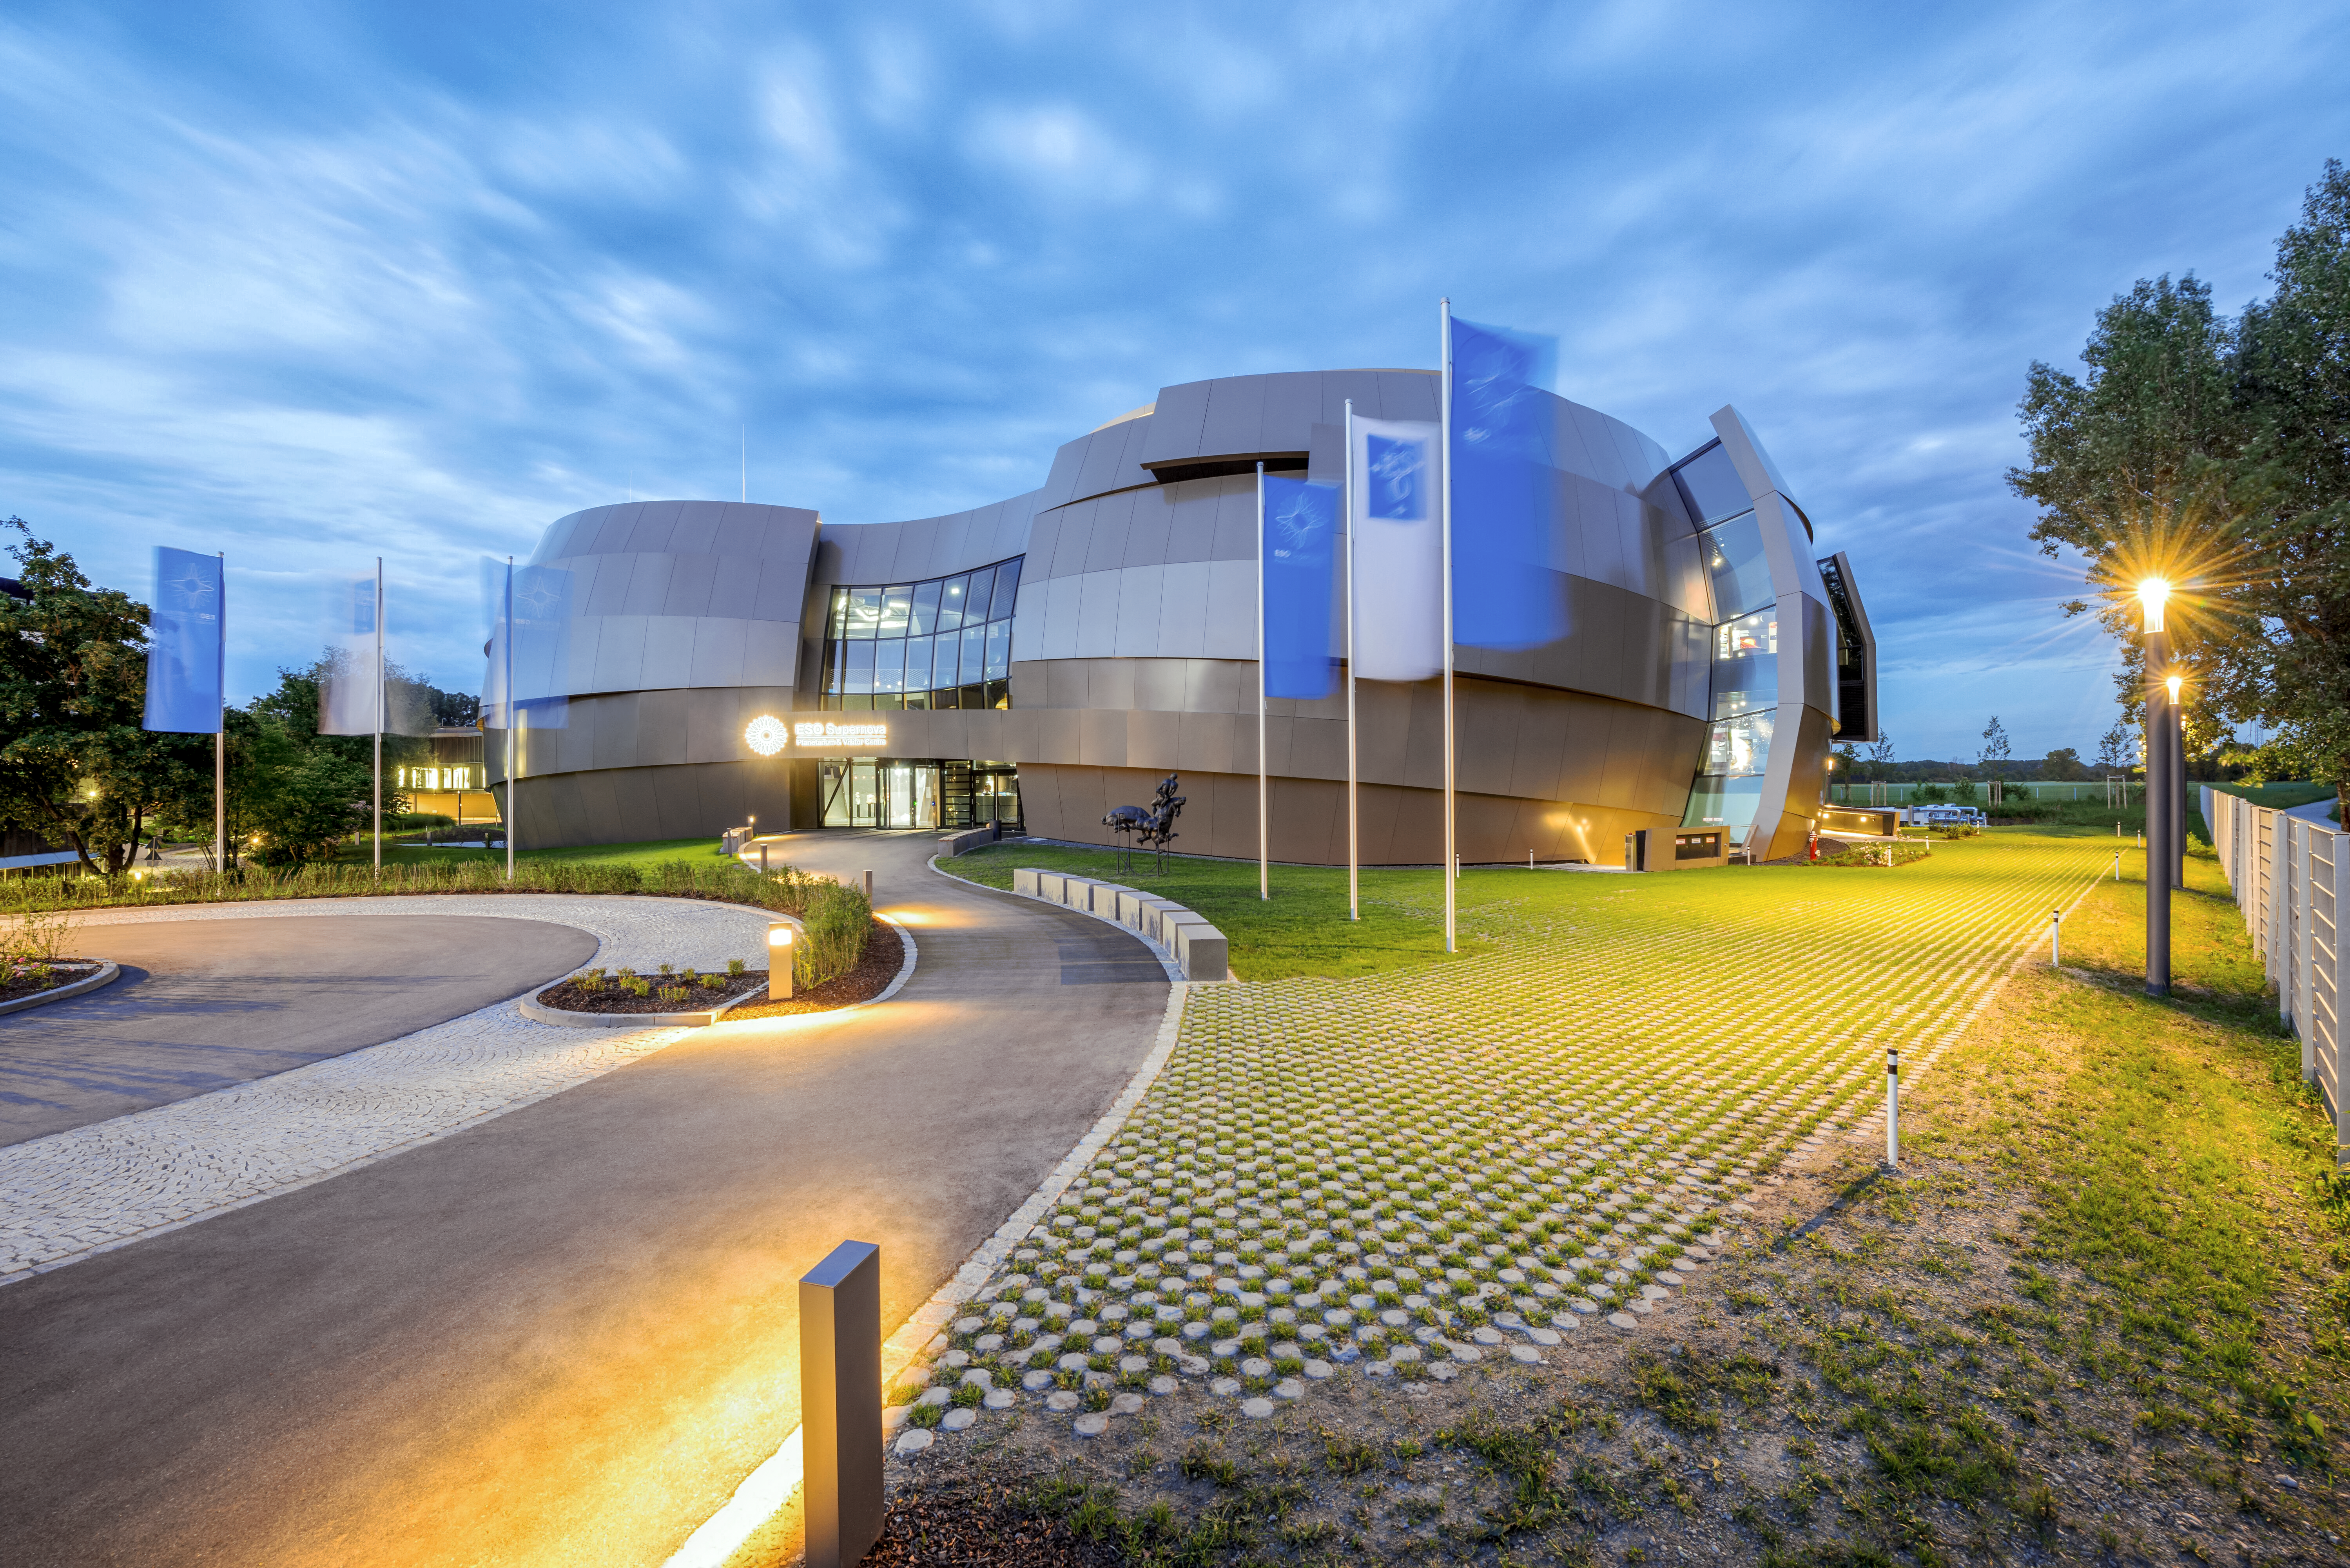

Supernova at twilight

The ESO Supernova Planetarium & Visitor Centre provides visitors with interactive and inspiring exhibits, shows, and tours centered on astronomy, the universe, and ESO's research. The building is Garching, Germany's newest architectural landmark, designed by Bernhardt + Partner to mimic a binary star system approaching a supernova event. Entry to the exhibits is free for visitors of all backgrounds and ages, while the planetarium provides worldclass fulldome shows in the largest tilted dome theatre in Germany, Austria, and Switzerland.

Credit: Brillux, Sven Rahm Fotografie